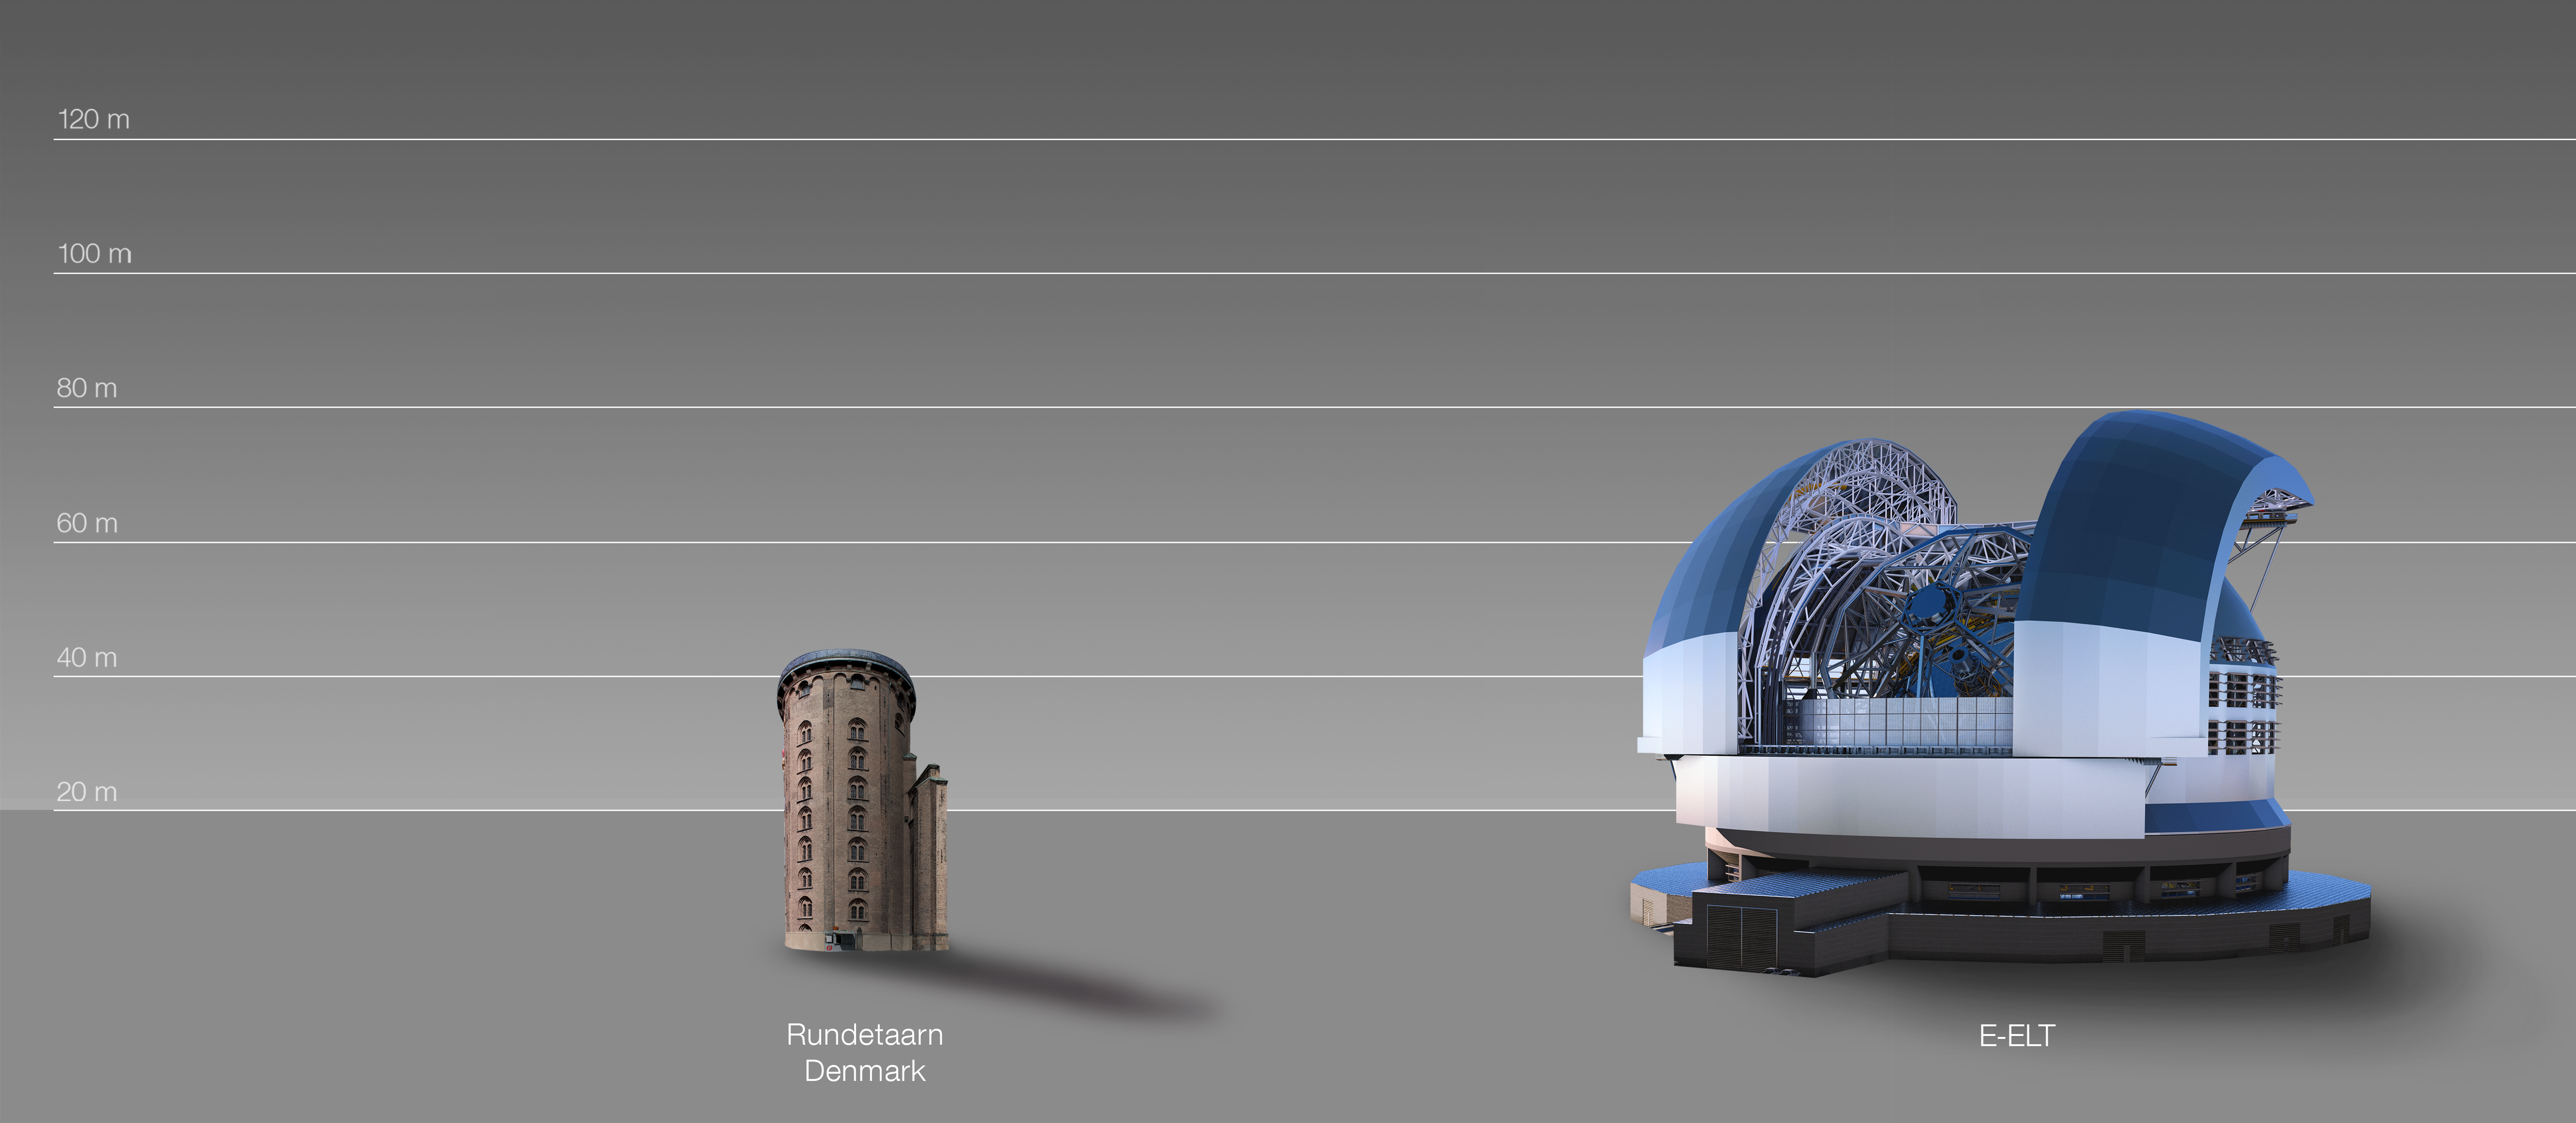

The ELT compared to the Round Tower in Copenhagen, Denmark

This artist's impression compares the ELT to the Round Tower in Copenhagen, Denmark.

The design for the ELT shown here was published in 2016. (eso1617)

Credit: ESO